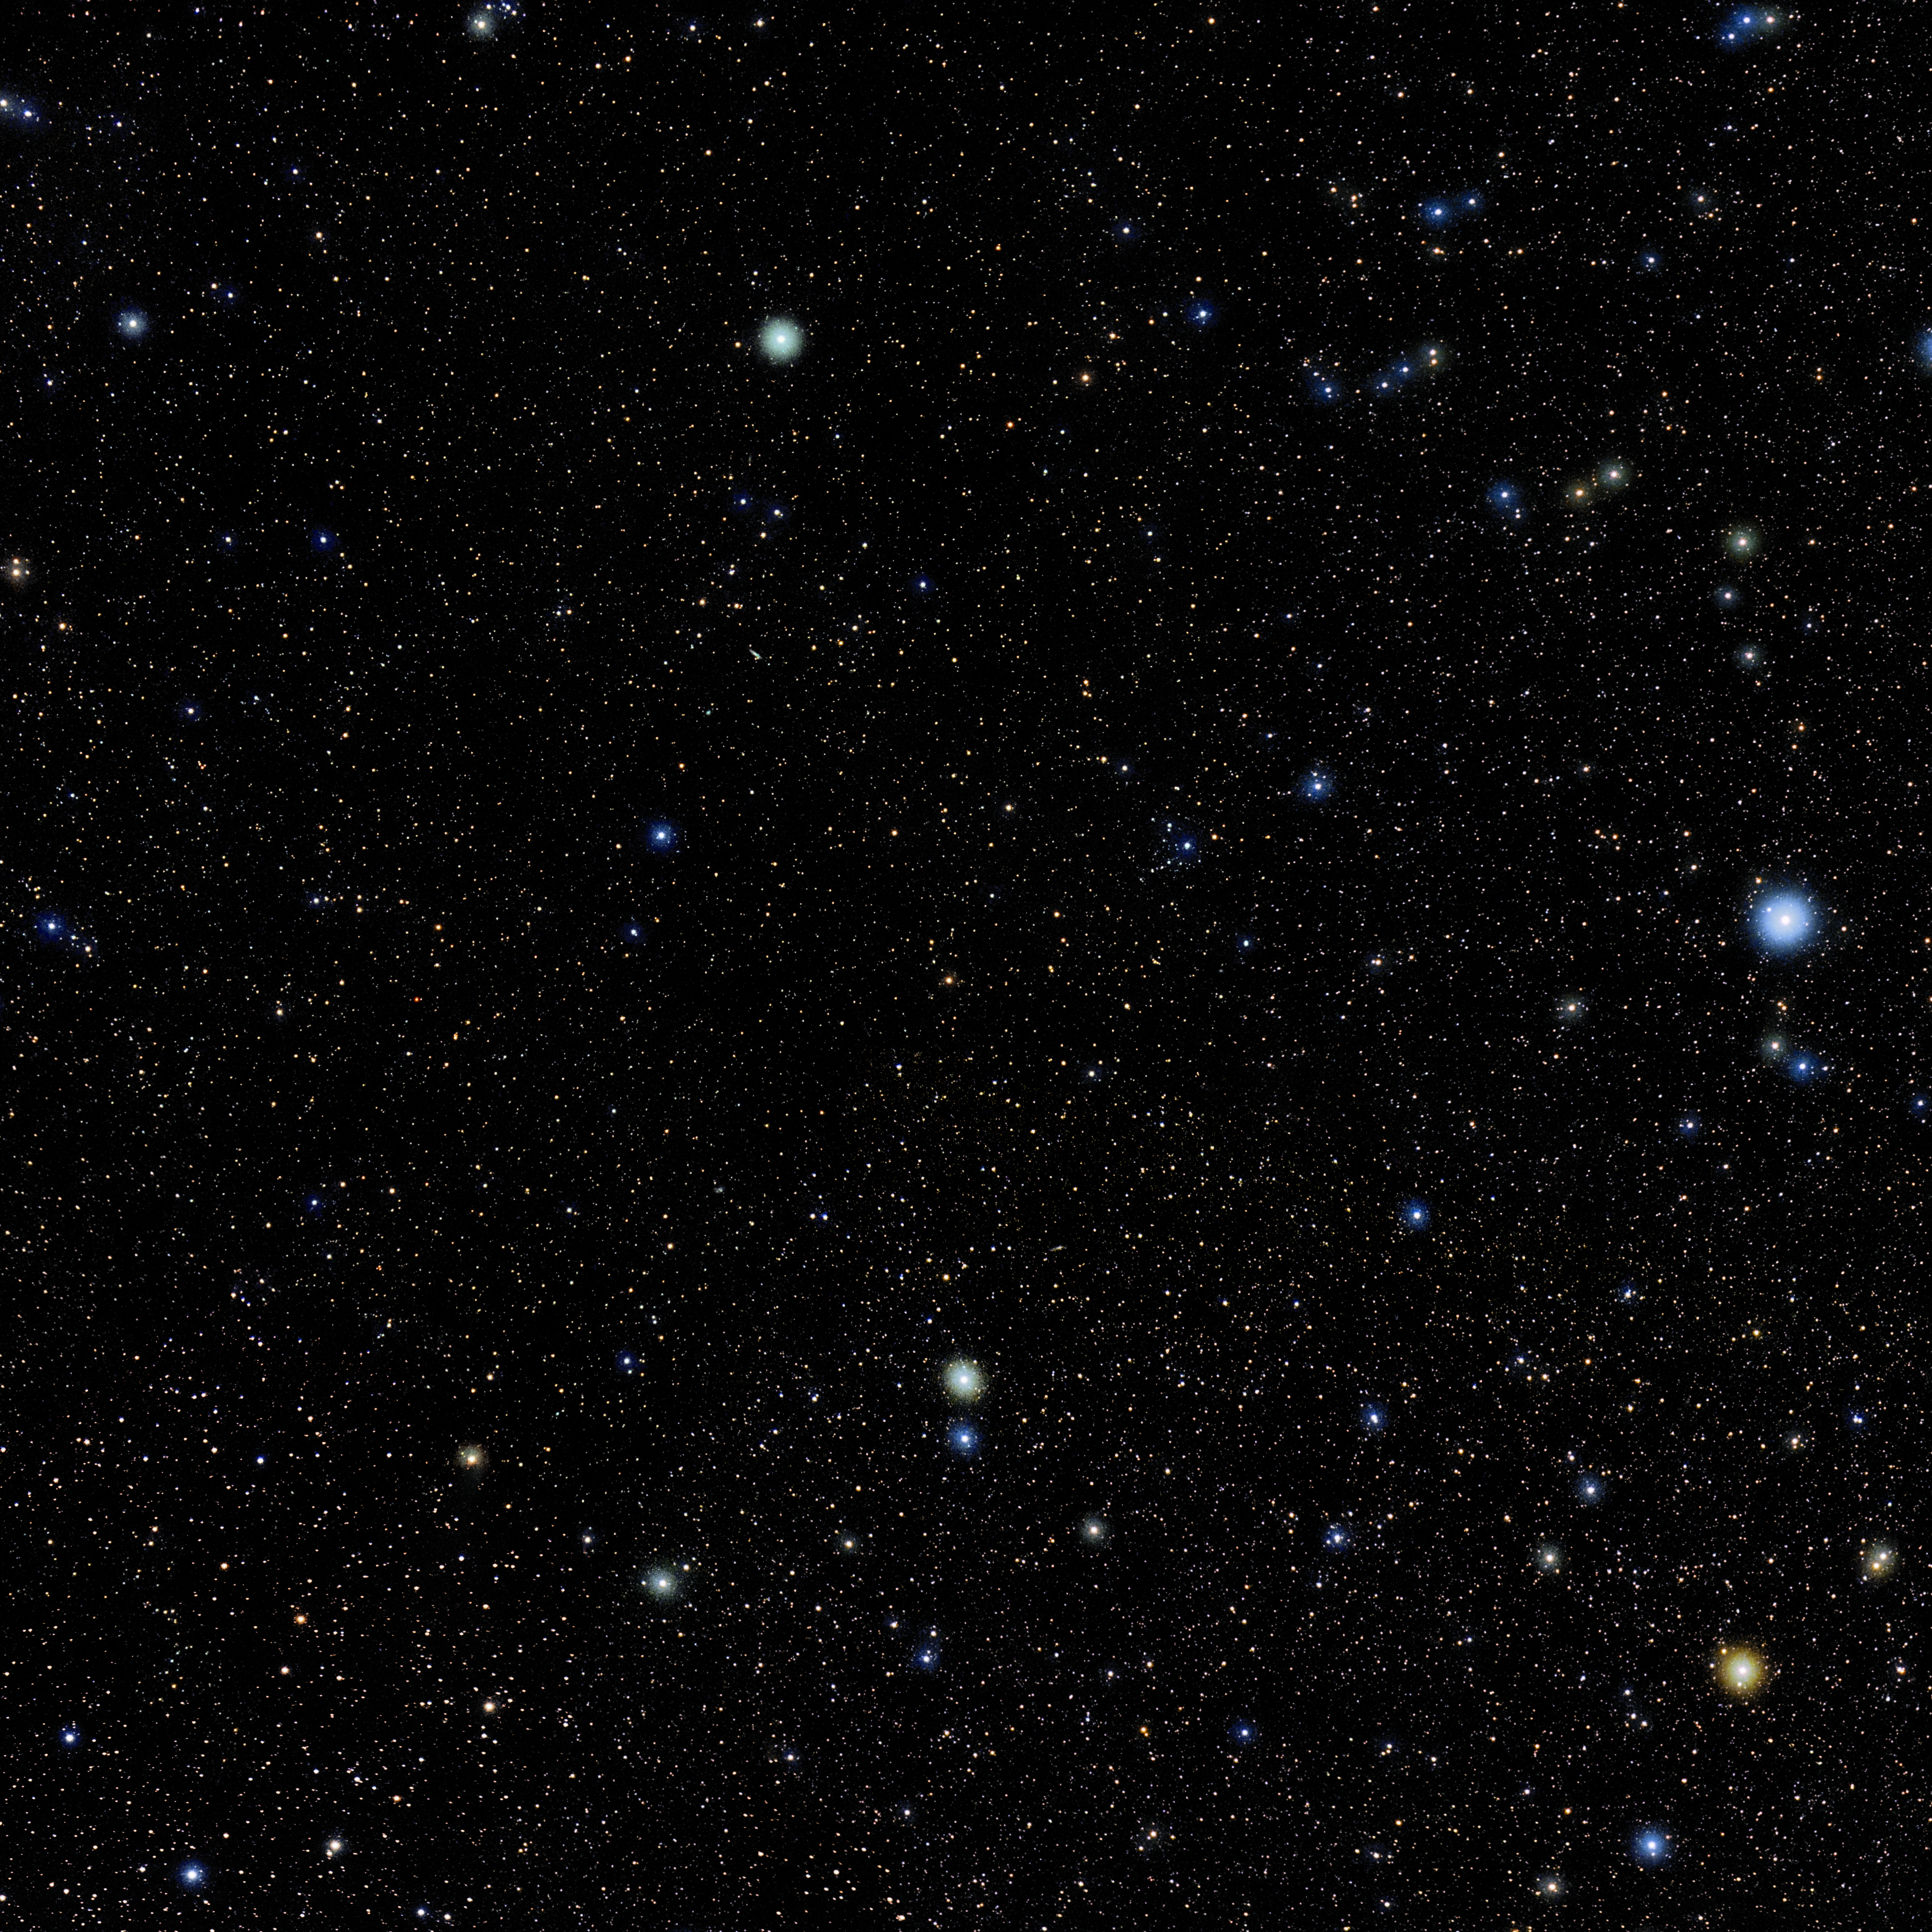

Sculptor

Photo of the constellation Sculptor produced by NOIRLab in collaboration with Eckhard Slawik, a German astrophotographer. Here is the annotated version.

Credit: E. Slawik/NOIRLab/NSF/AURA/M. Zamani